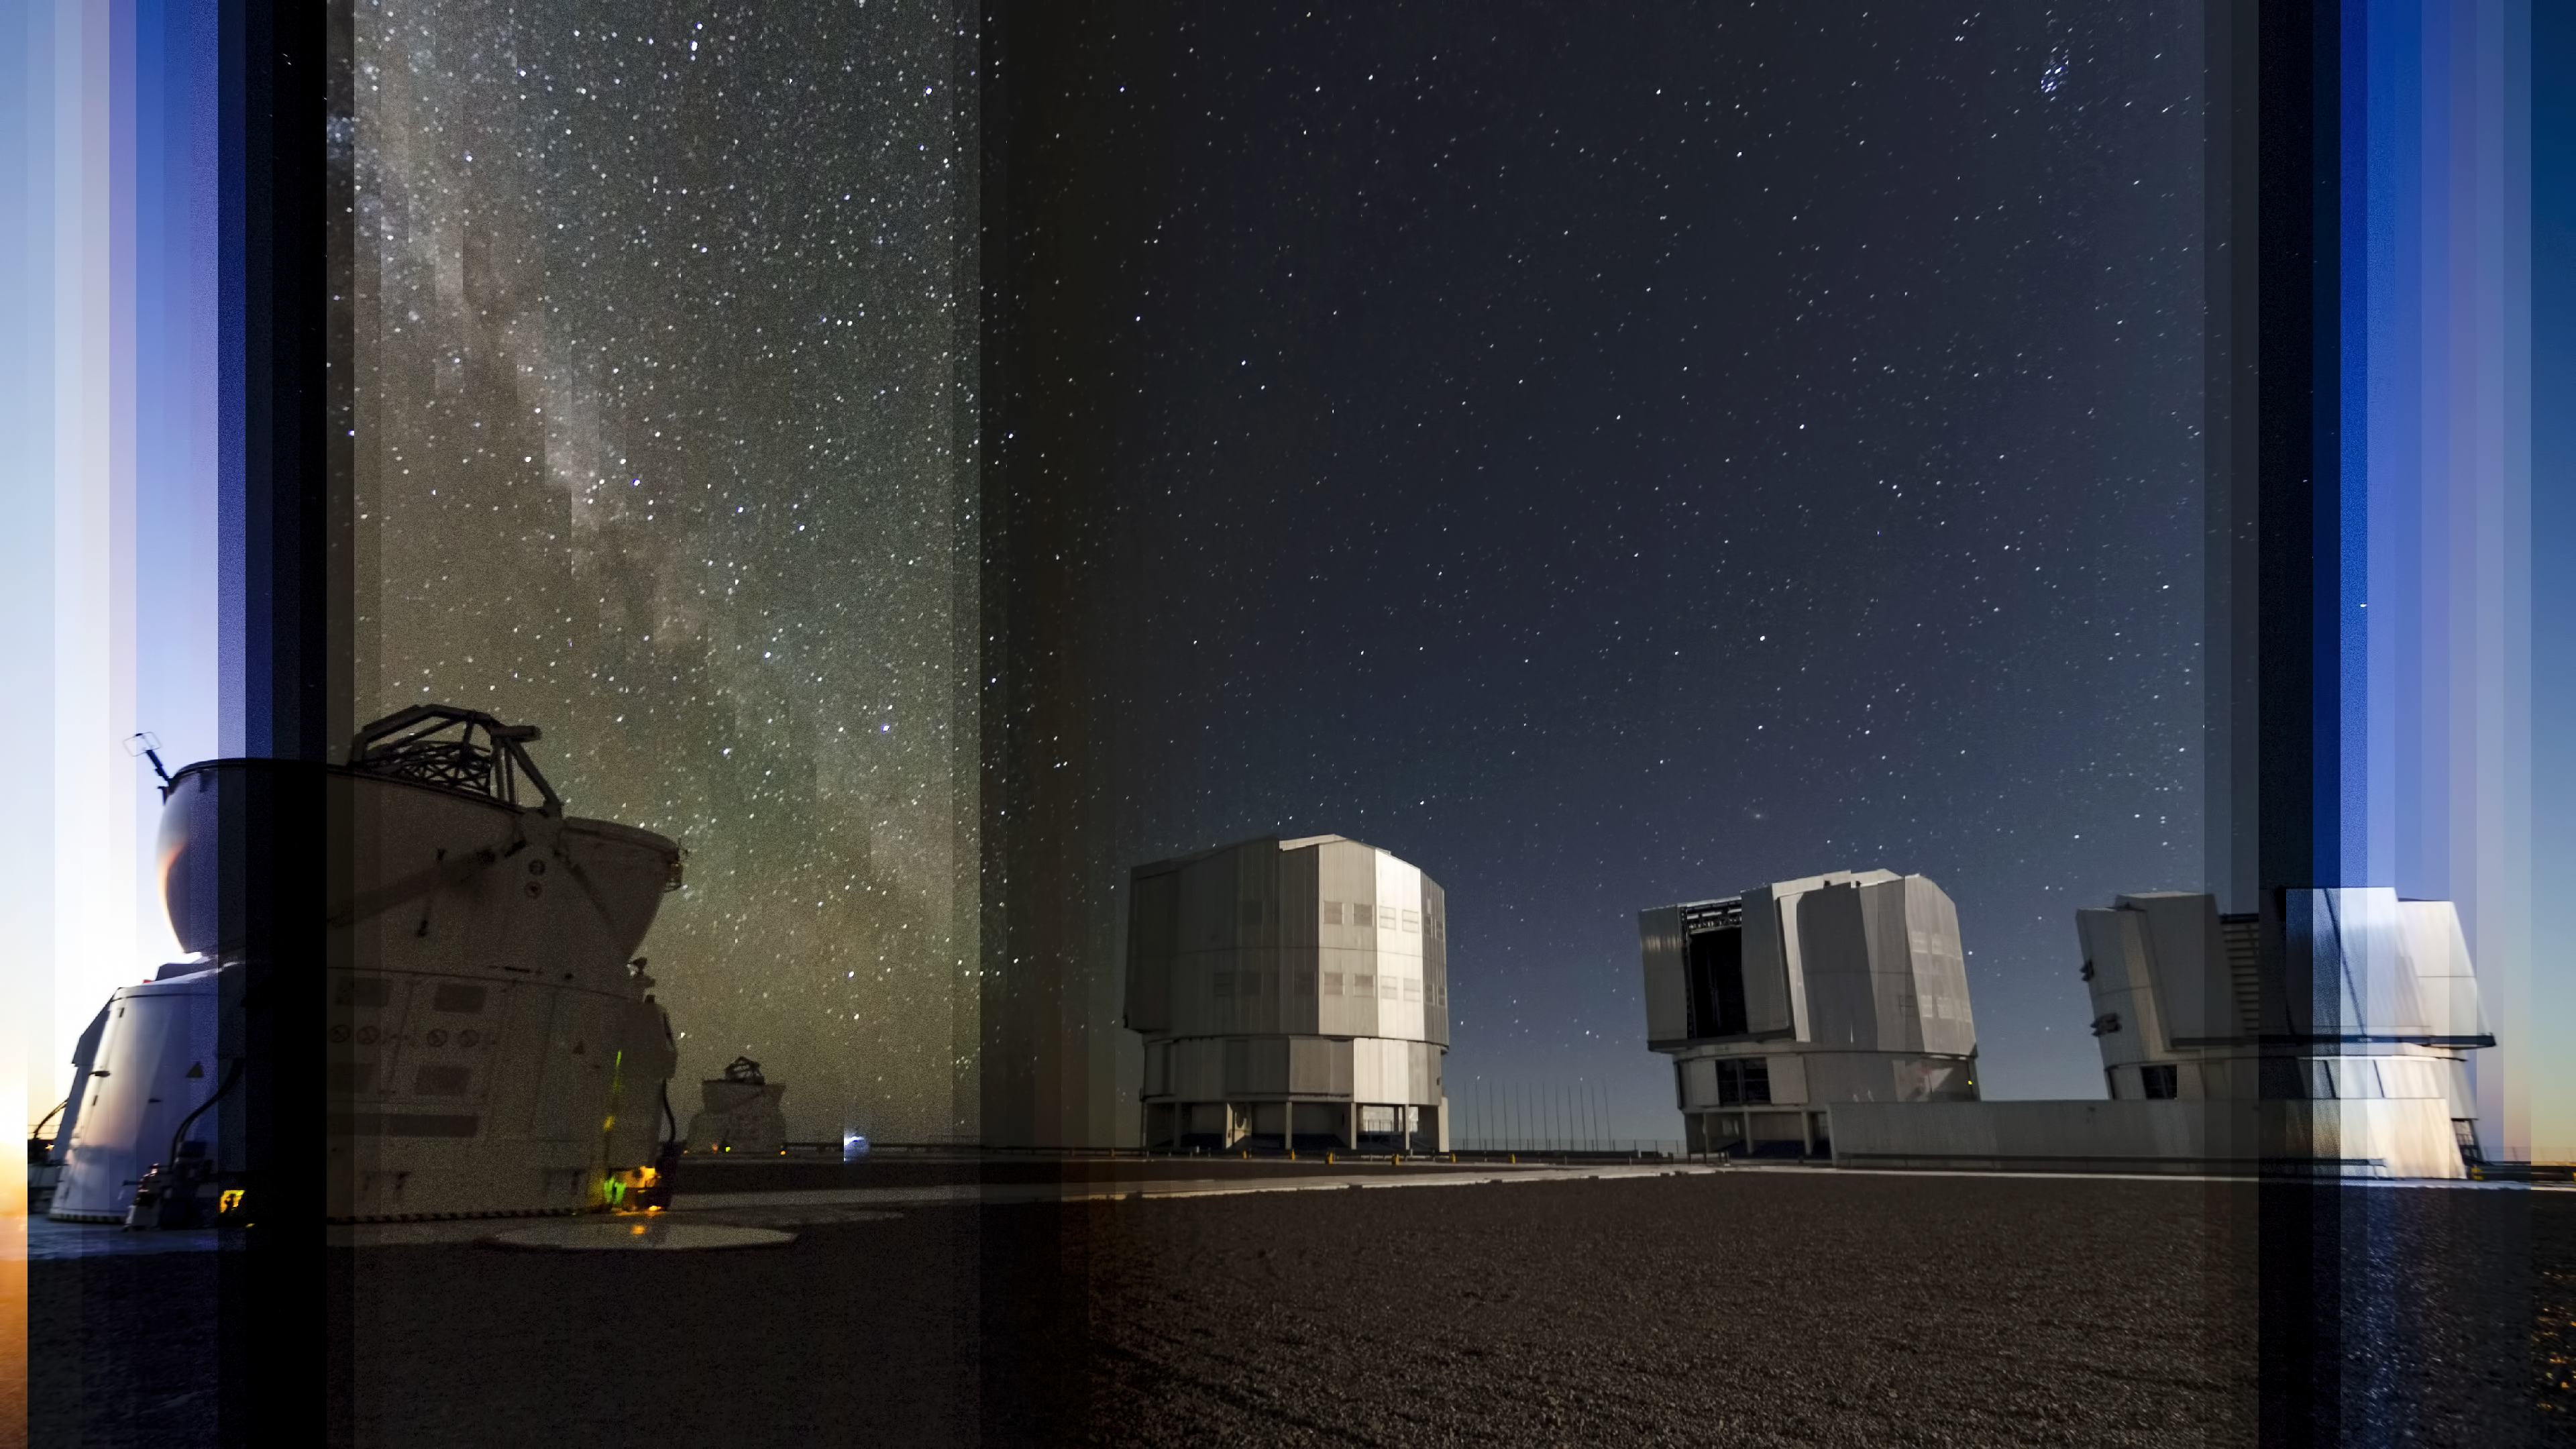

PARLA laser at the VLT

Night-stripe vision of the VLT. See how the view changes as the day and night progresses.

Credit: ESO/G.Brammer